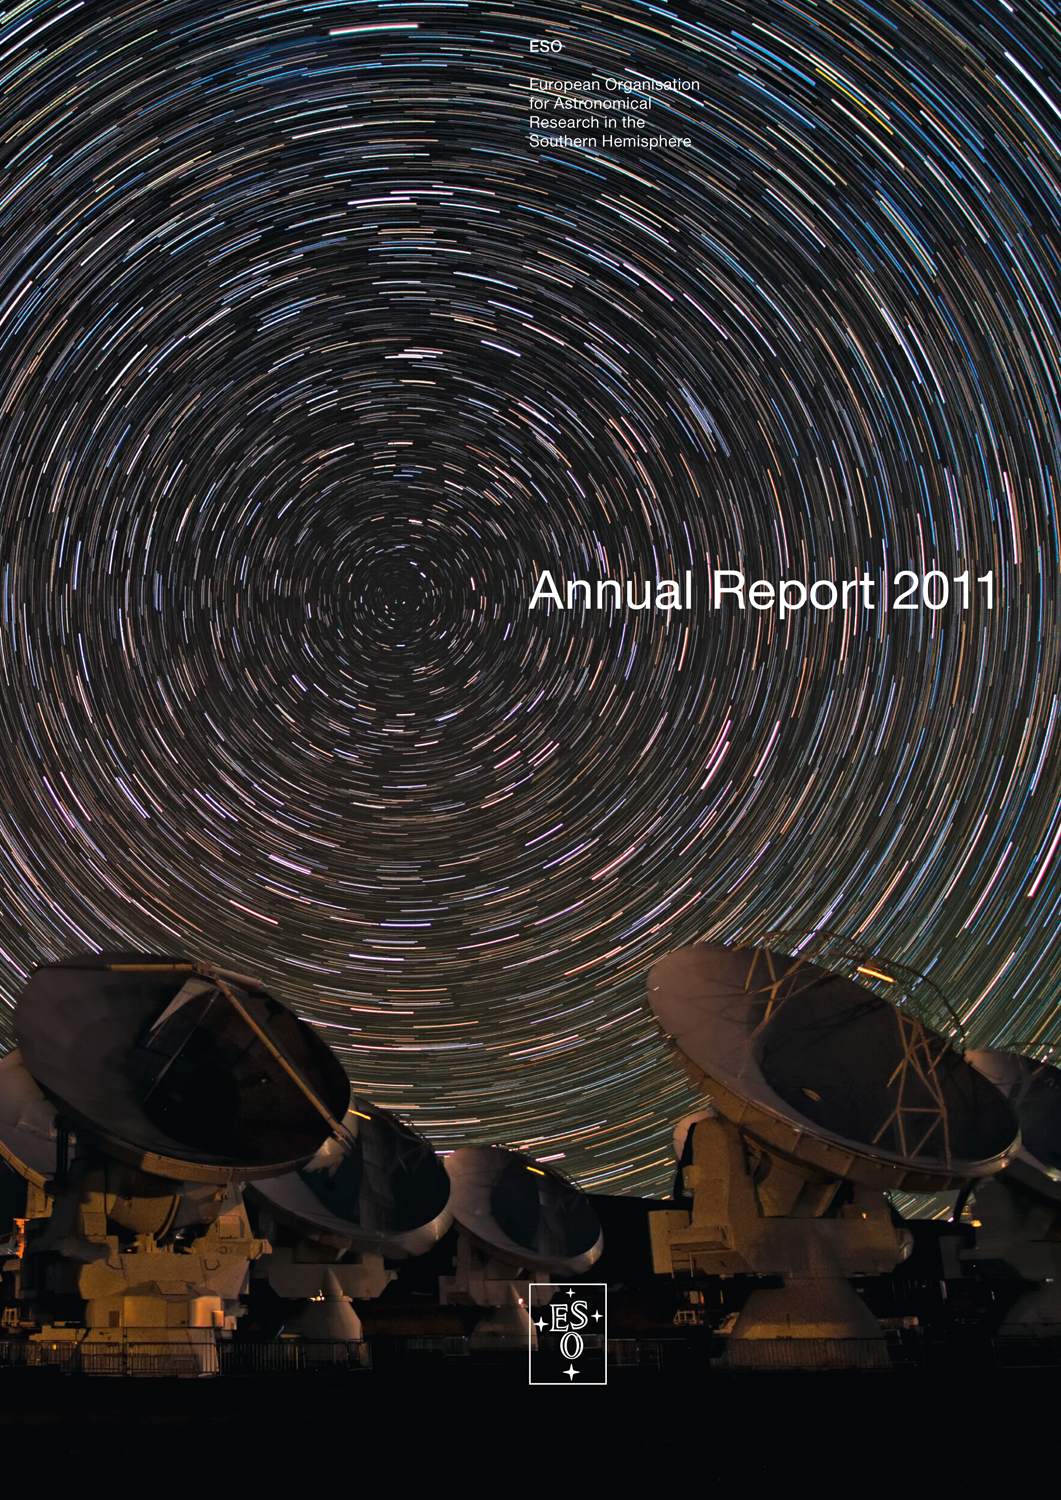

Cover of Annual Report 2011

Cover of Annual Report 2011. Read or download it here

Credit: ESO